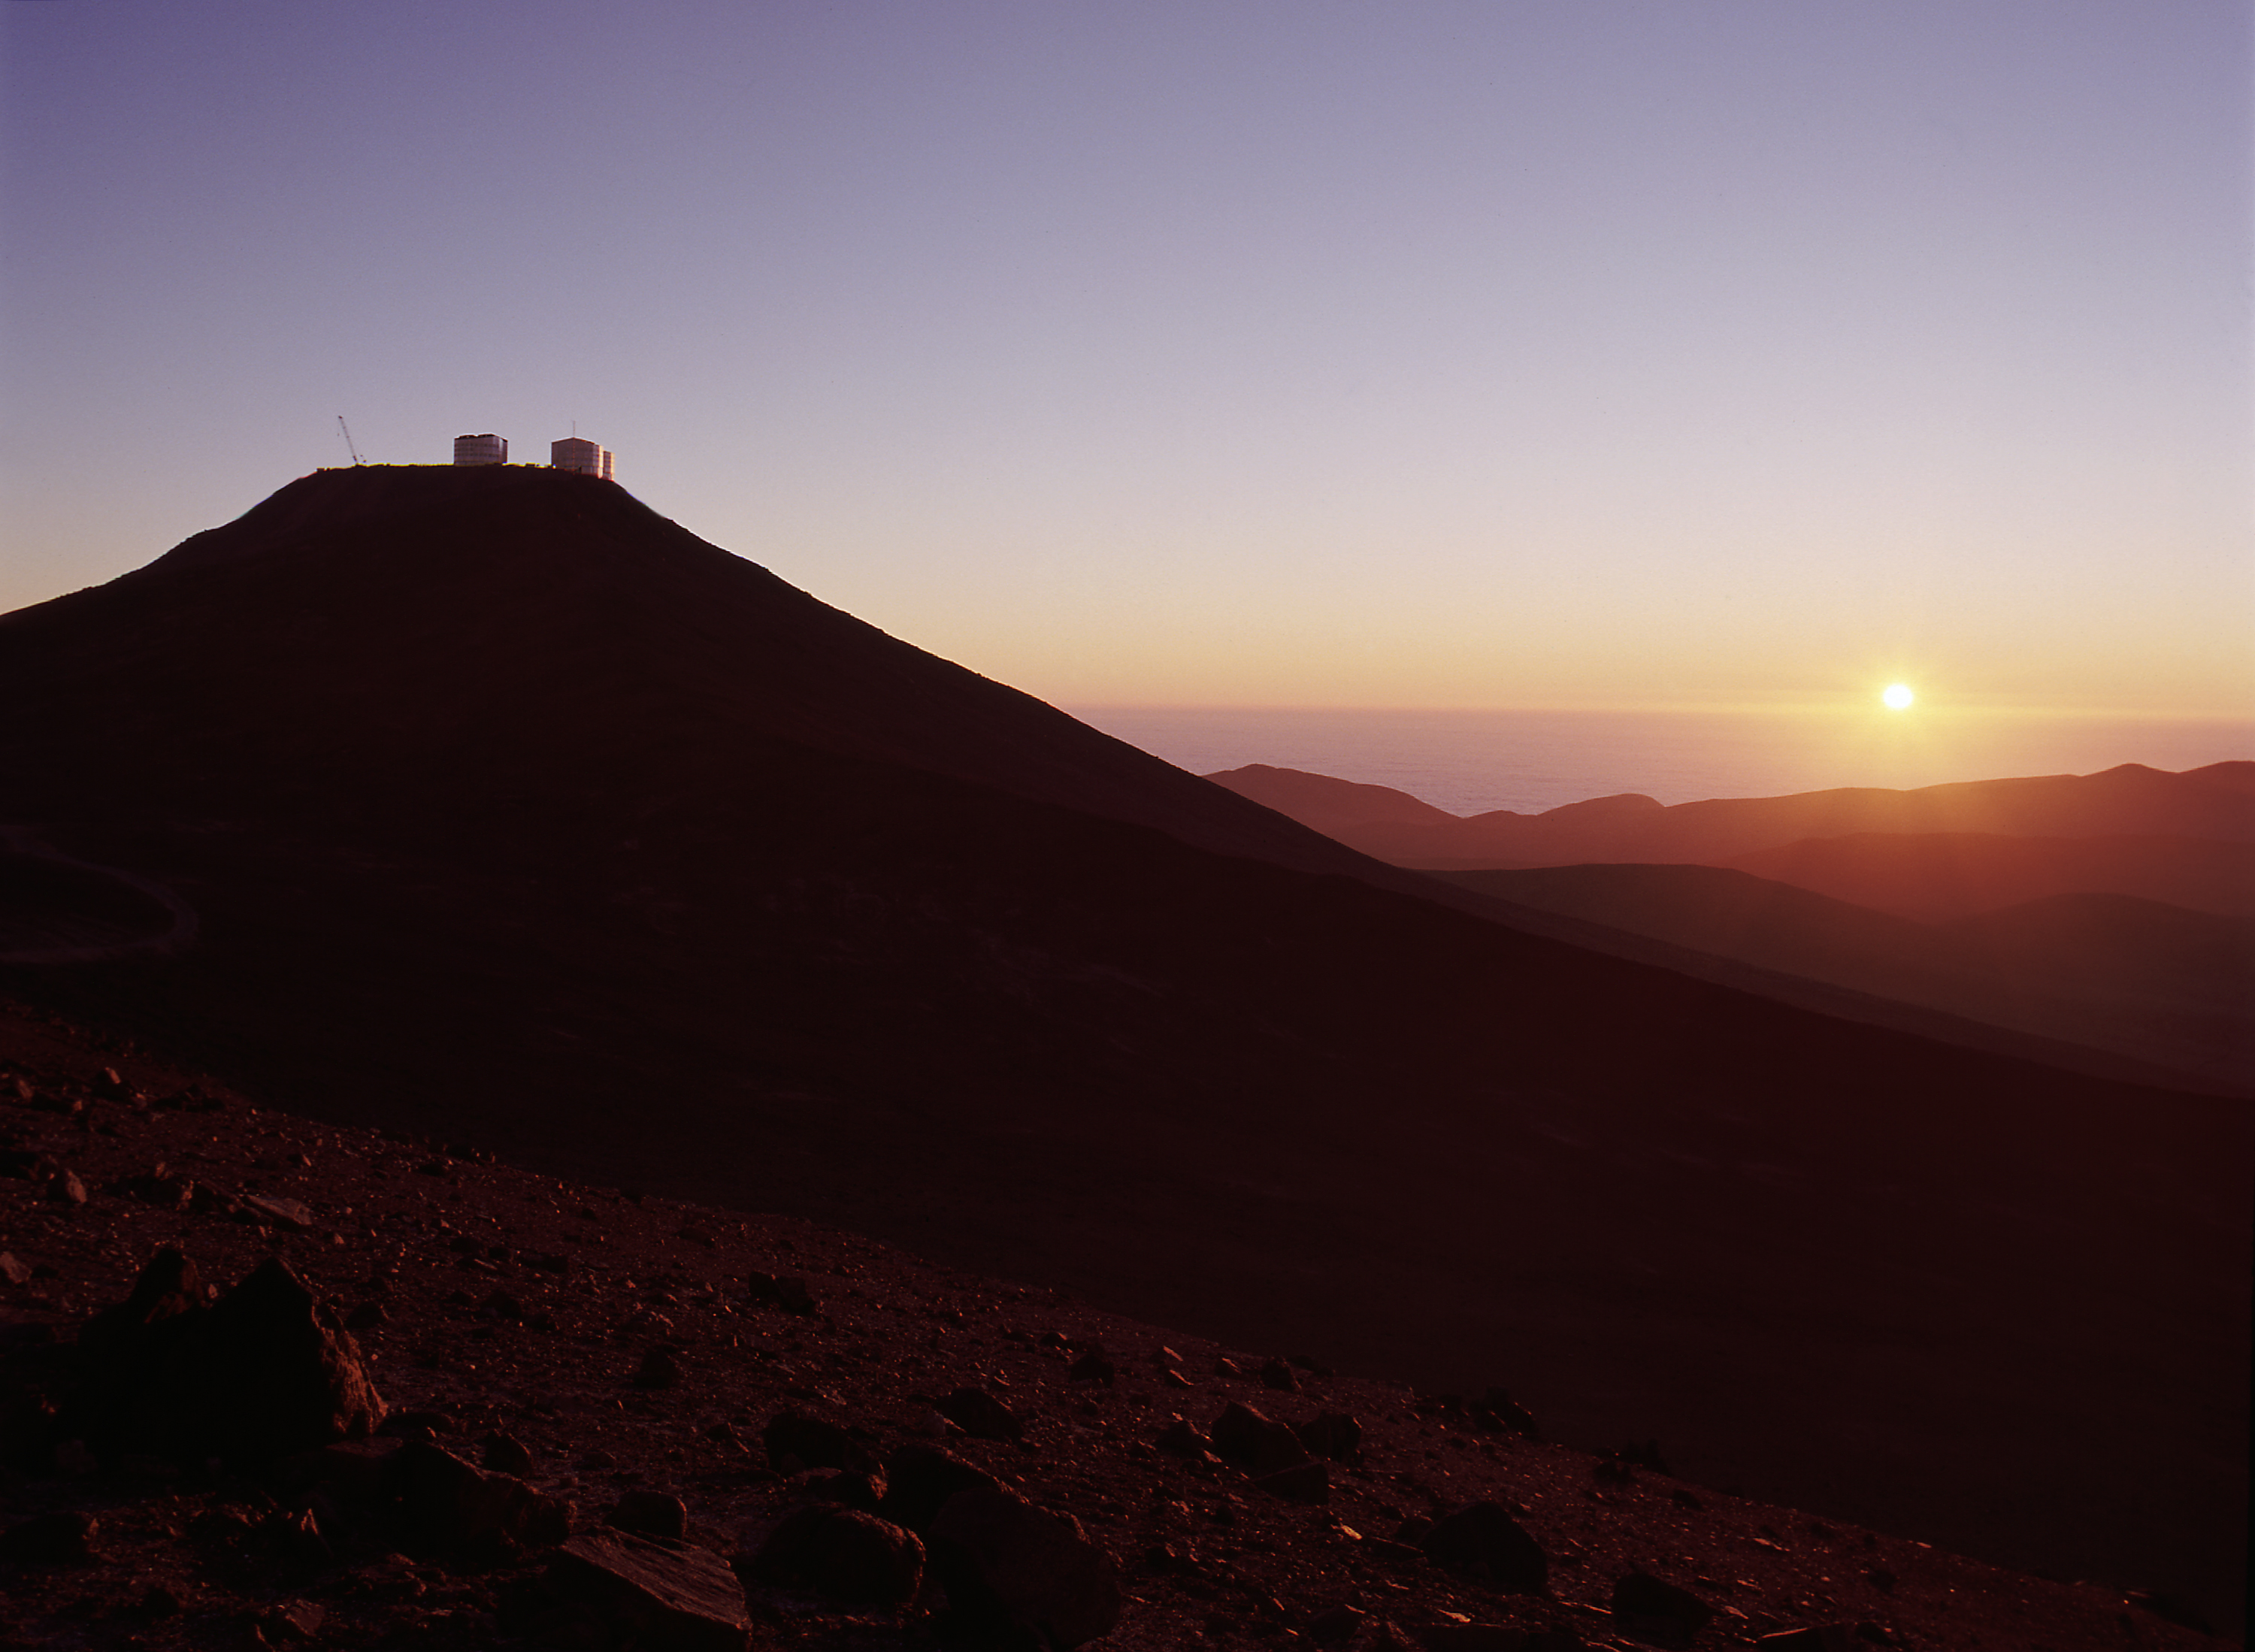

A Paranal sunset

Evening view at Paranal with the setting Sun over the cloud cover above the Pacific Ocean. (Photo obtained on December 4, 1998).

Credit: ESO/H. Zodet